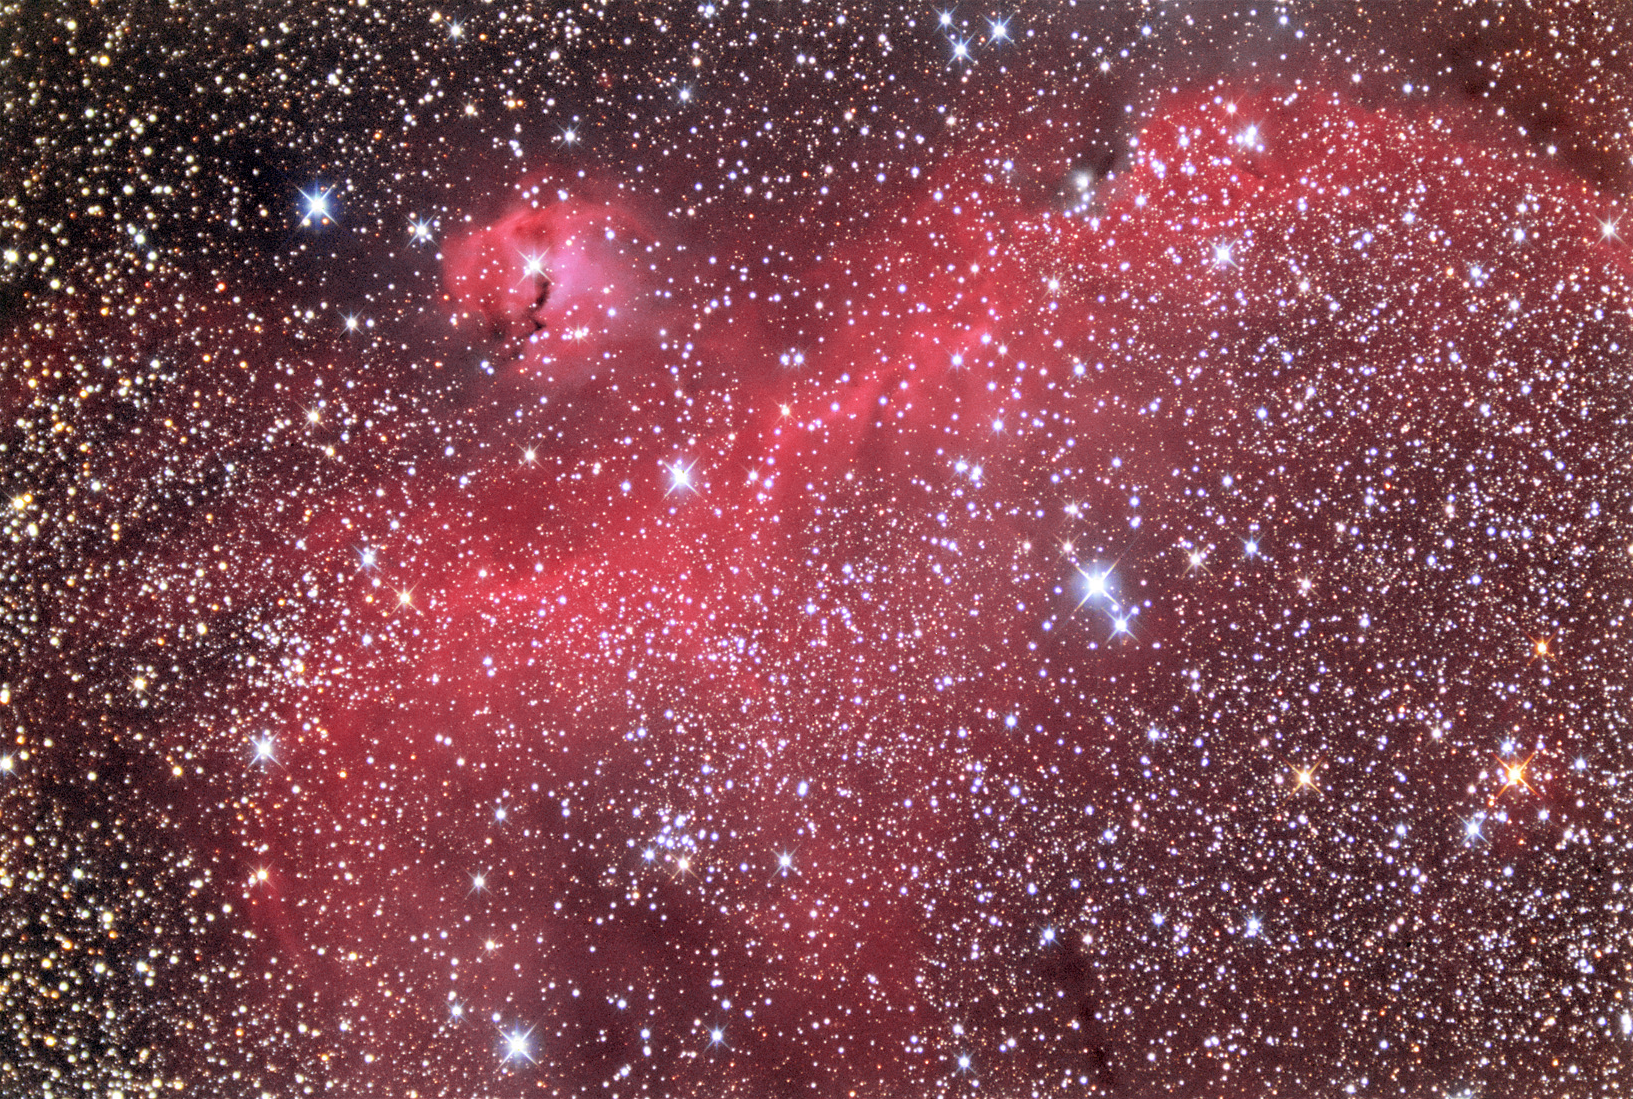

Gum 1: Seagull Nebula

This HII region is located near Sirius in Canis Major. It is estimated to be 3800 lightyears away. Check out this APOD from 2014.

This image was taken as part of Advanced Observing Program (AOP) program during 2014 at Kitt Peak Visitor Center.

Credit: KPNO/NOIRLab/NSF/AURA/Adam Block